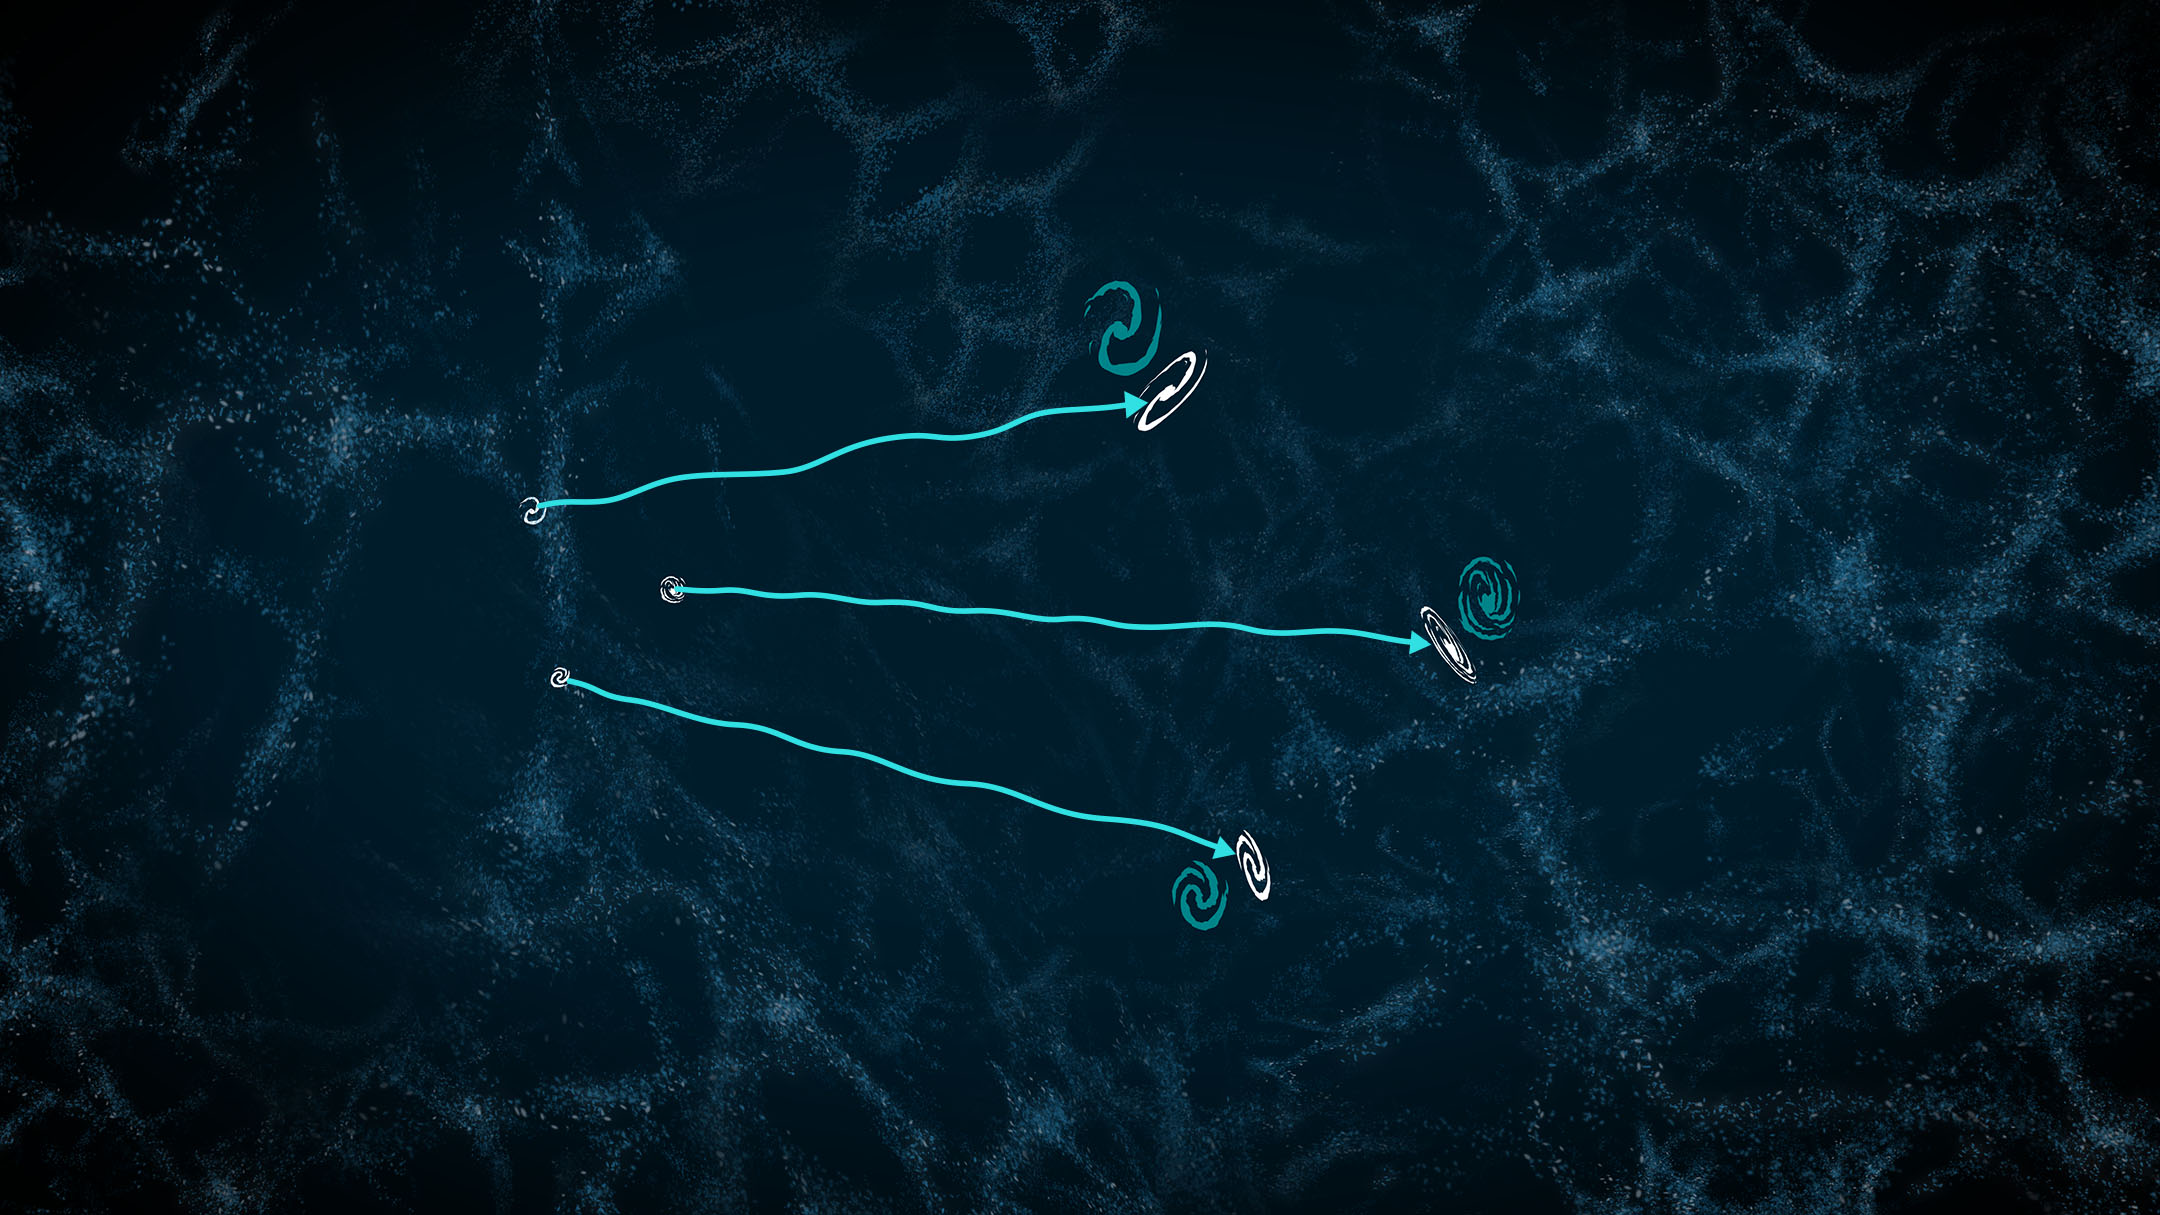

The effects of the Universe’s large-scale structure on the light from distant galaxies

This illustration shows the bent paths of light from distant galaxies, caused by weak gravitational lensing from the Universe’s large-scale structure, or ‘cosmic web’. The galaxies’ true shapes become warped as the light from them travels and bends past the galaxies and galaxy clusters of the cosmic web on its way to us. By the time the light is observed, the galaxies’ observed shapes and positions have changed (represented by the pairs of galaxies to the right). The effect is highly exaggerated in this illustration, and studies of weak lensing distortions used to measure how mass is distributed in the Universe typically require measurements of millions of galaxies. Rubin Observatory’s Legacy Survey of Space and Time (LSST) will observe billions of galaxies and enable more precise weak lensing measurements than have been possible before.

Alt Text: An illustration of the path that light from distant galaxies might take through the cosmic web. The background is a dark blue with criss-crossing light blue filaments made of tiny dots, resembling wisps of smoke or strings of a cobweb. Three bright teal squiggly lines spider out toward the right from three small illustrated galaxies slightly left of center, representing a squiggly path that light might take. The squiggly lines end at a pair of illustrated galaxies, one teal and one white. The teal version shows the true shape and position of the galaxy as it would have been seen without weak gravitational lensing effects. The white version represents the galaxy’s observed shape and position, slightly elongated and offset compared to the teal.

Credit: Rubin Observatory/NSF/AURA/J. Pinto